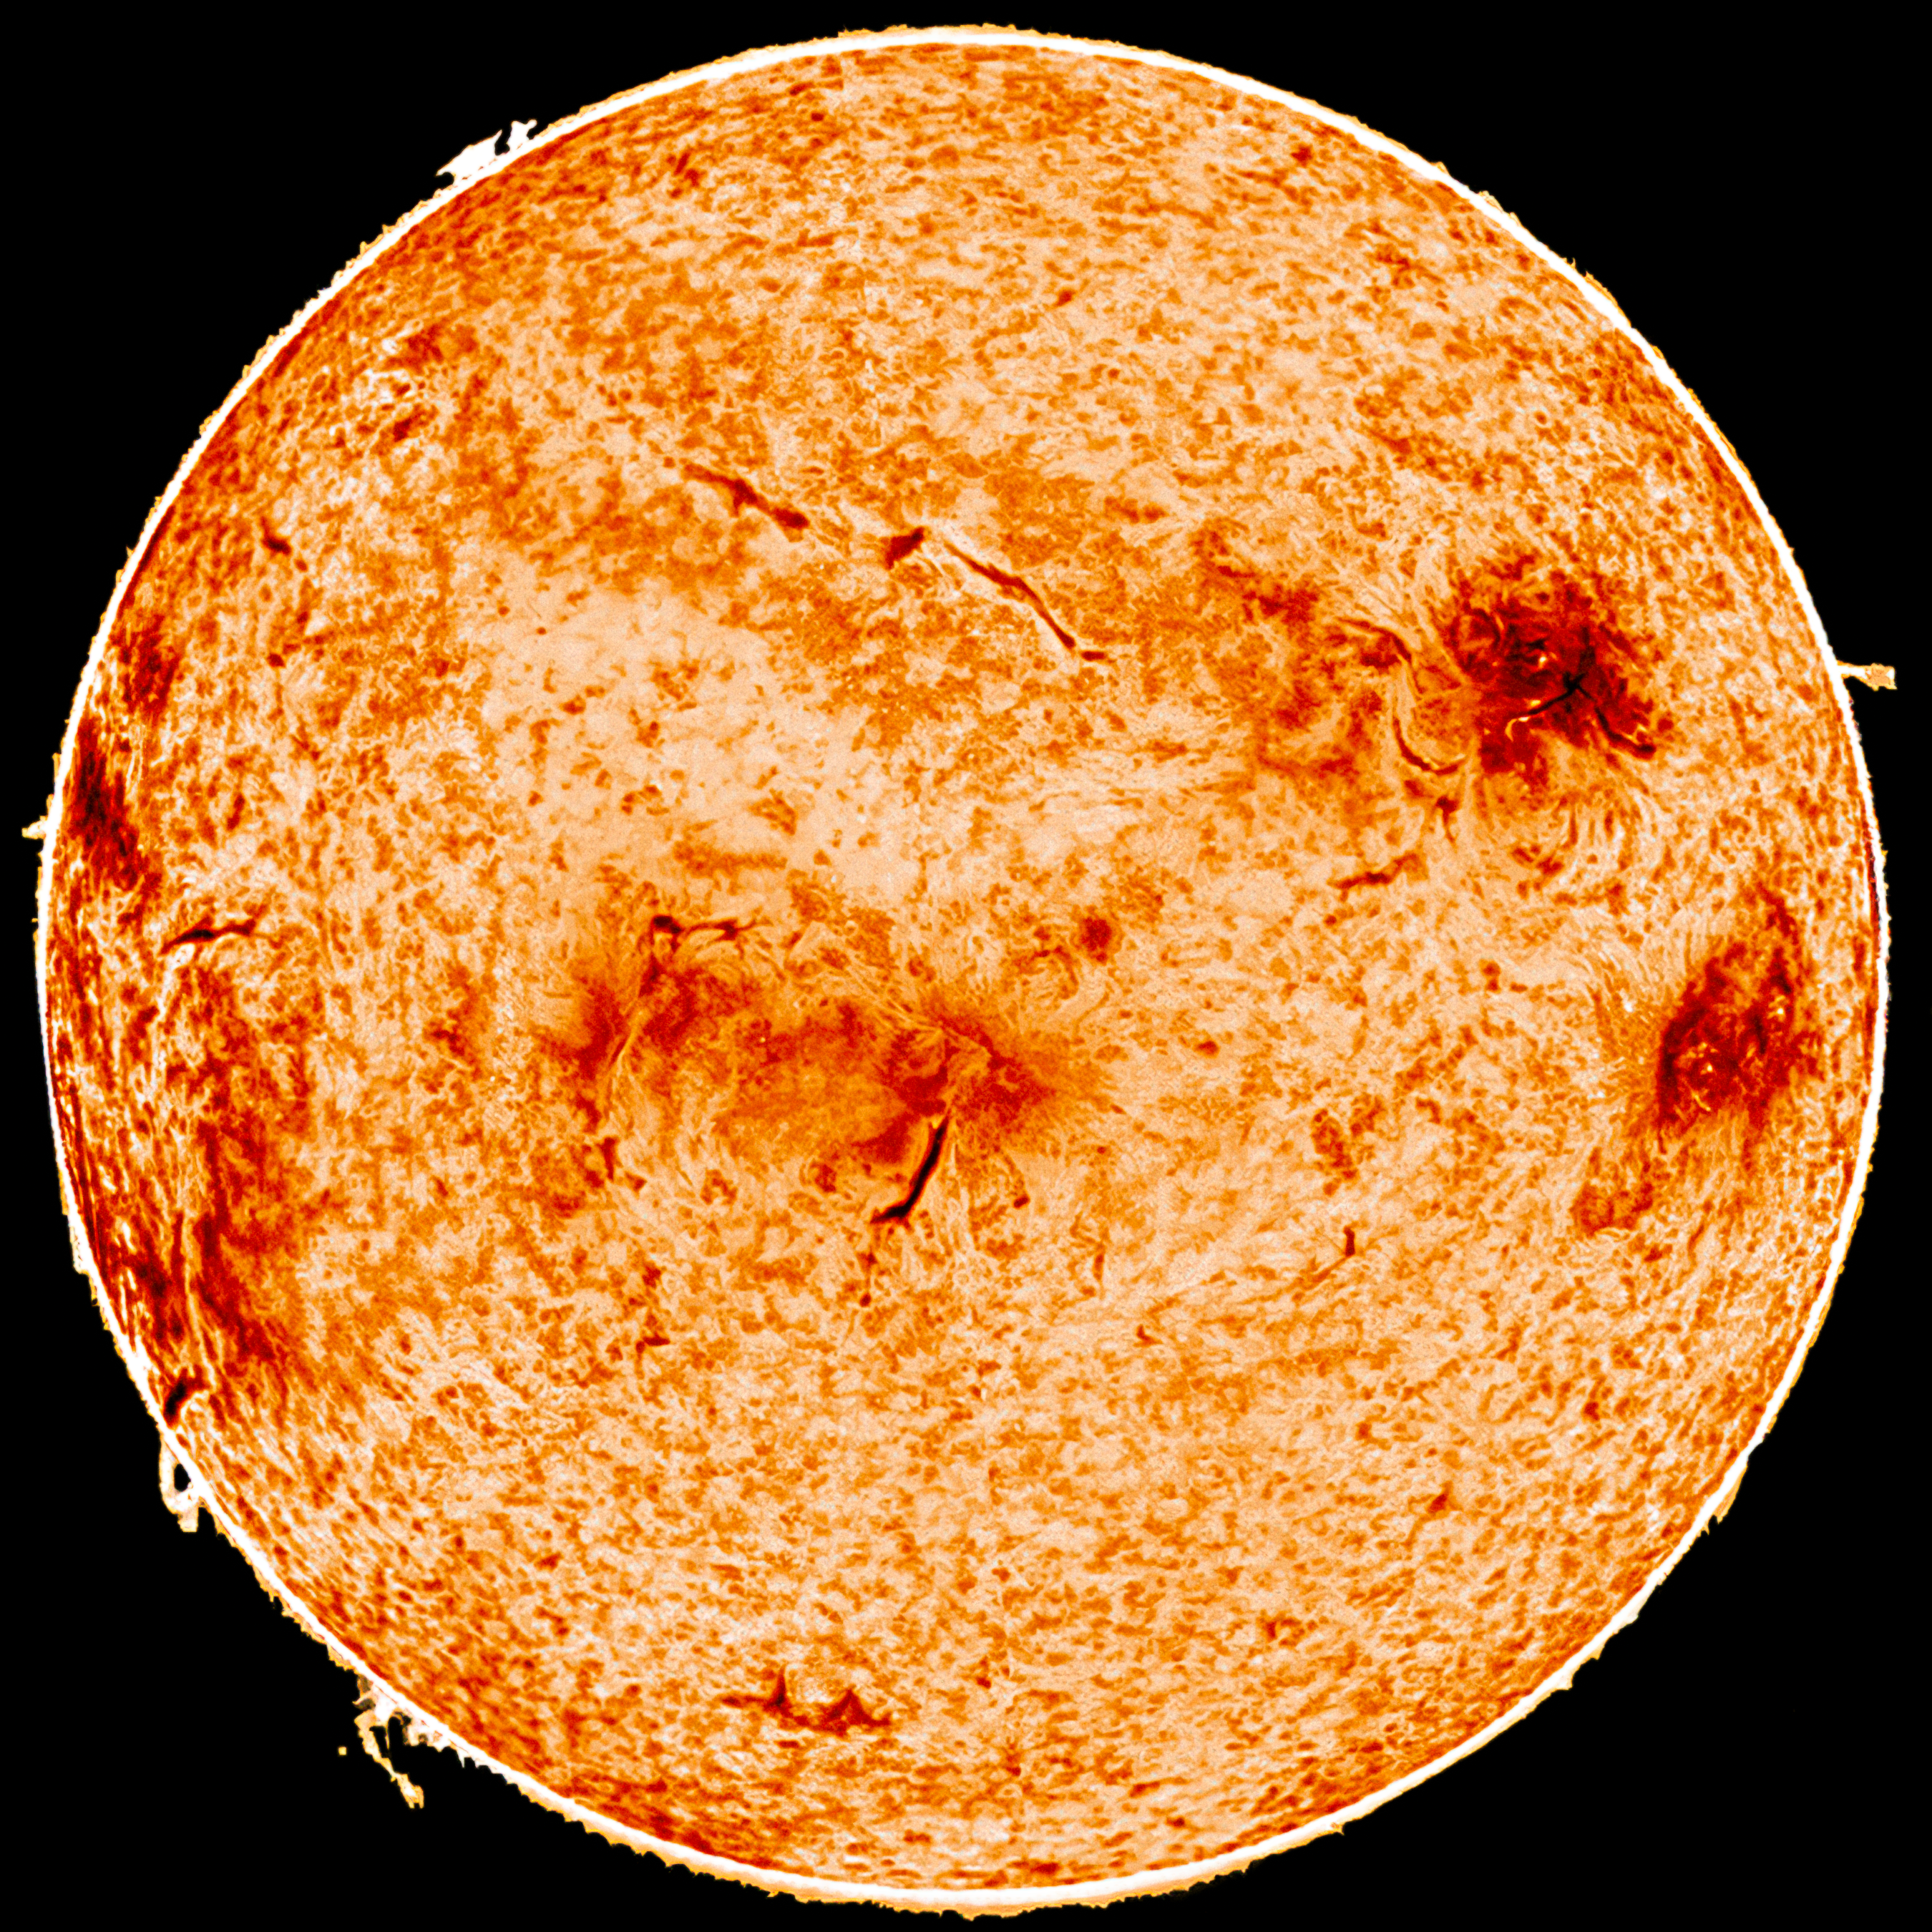

The Sun in Infrared

Infrared image of the Sun.

Credit: KPNO/NSO/AURA/NSF